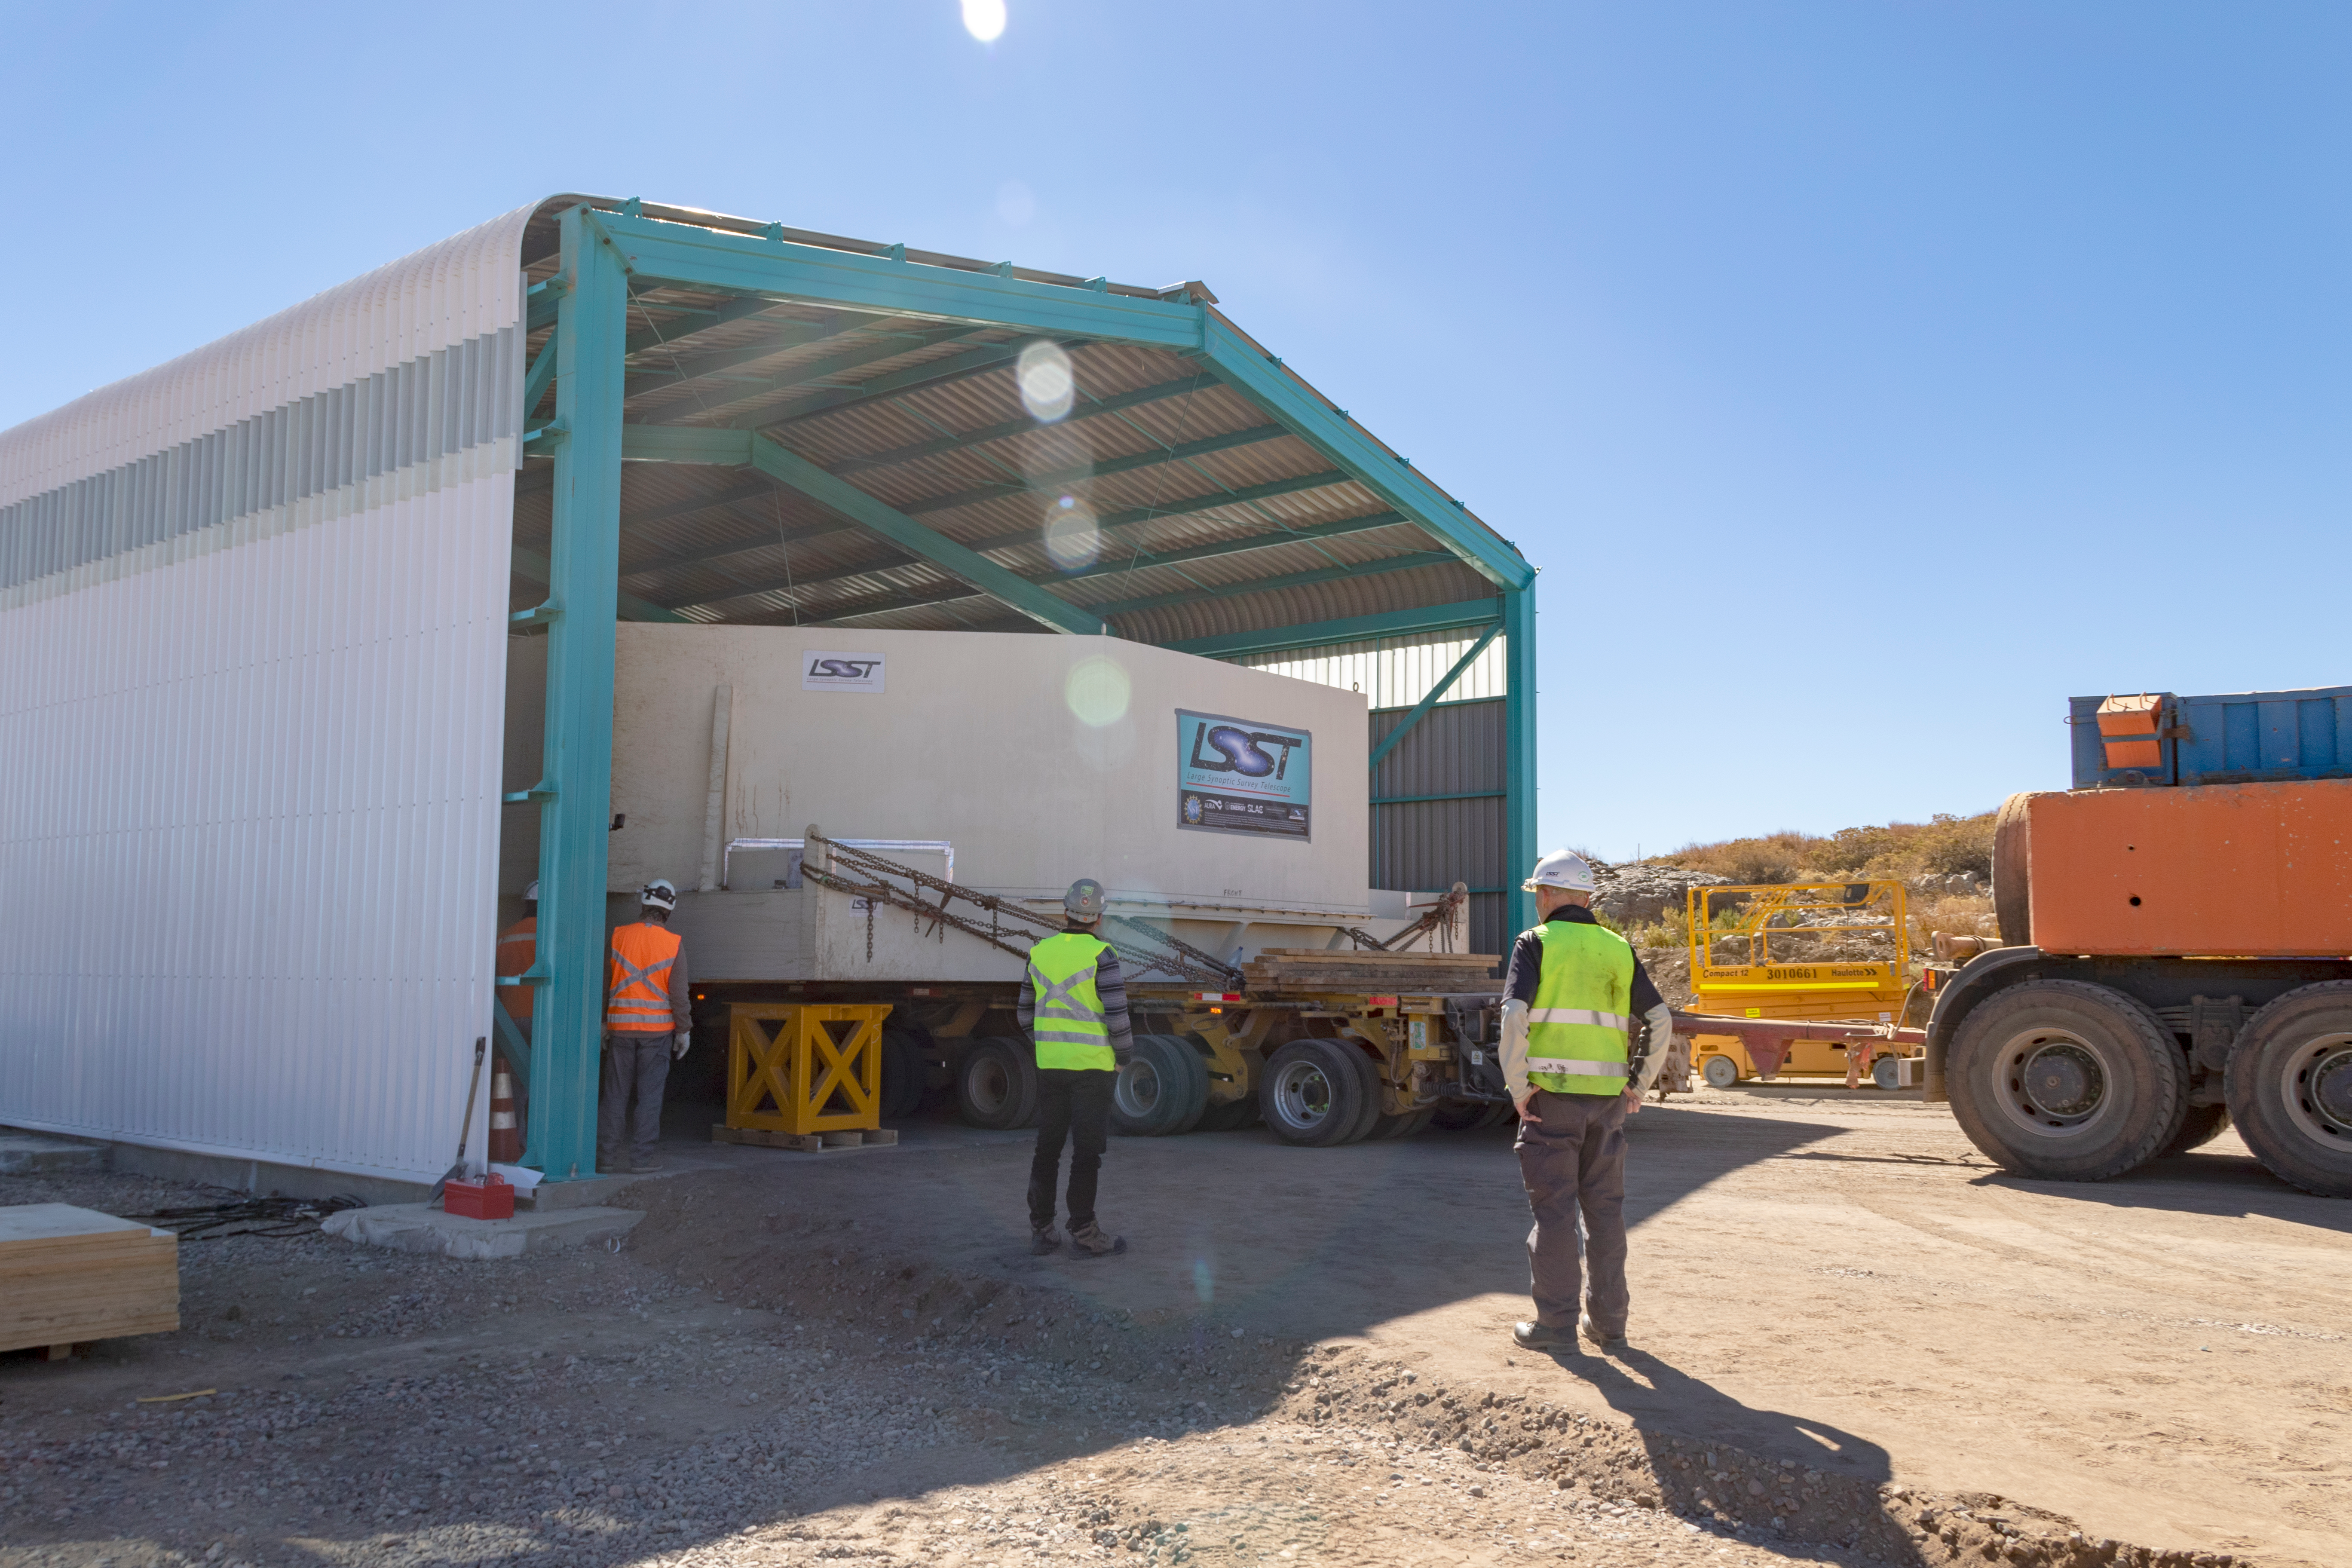

M1M3 Transported to the Summit

The LSST Primary/Tertiary Mirror (M1M3) arrived in the port of Coquimbo on May 7, and was transported to the LSST summit facility building over the next several days. It arrived on the summit on May 11, 2019.

Credit: Rubin Observatory/NSF/AURA